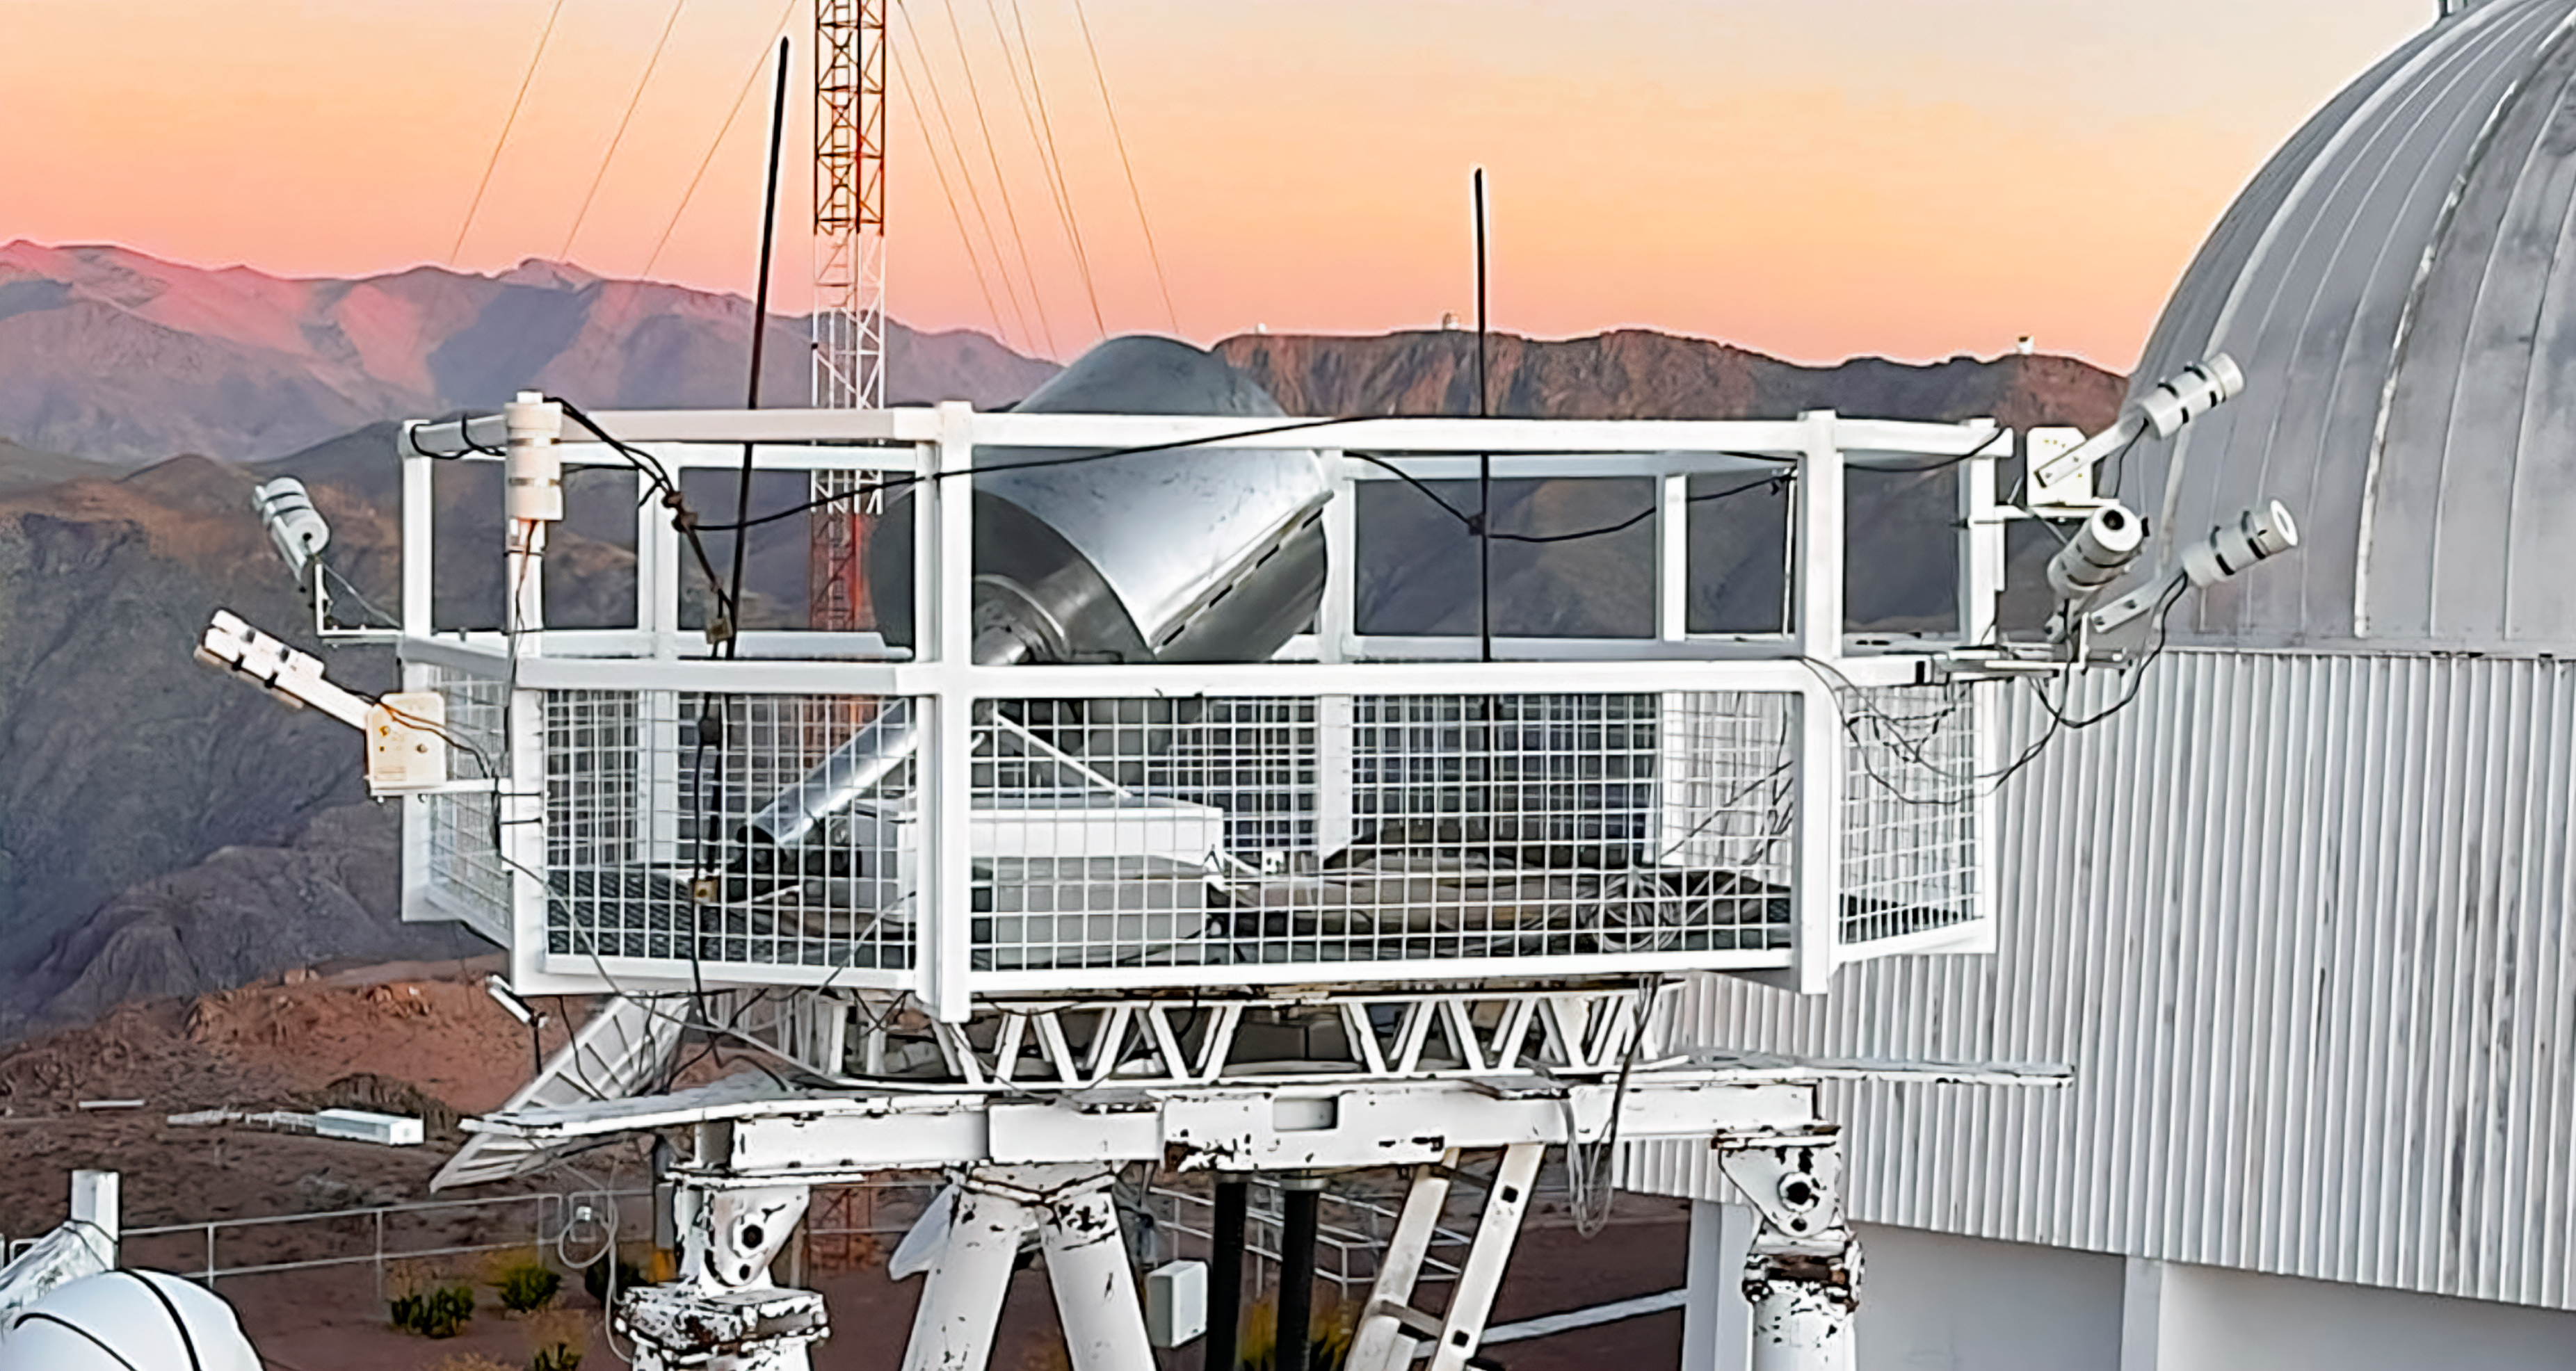

Sky Quality Meters at CTIO

Six Sky Quality Meters can be seen attached to the railing of the RINGSS tower at Cerro Tololo Inter-American Observatory.

Credit: CTIO/NOIRLab/NSF/AURA/W. Liu